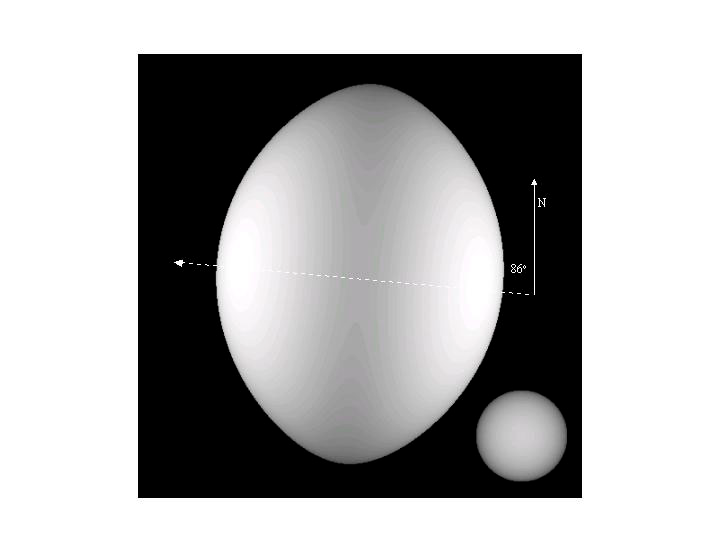

Portrait of a Star on the Edge

Credit: Wenjin Huang, CHARA, Georgia State University